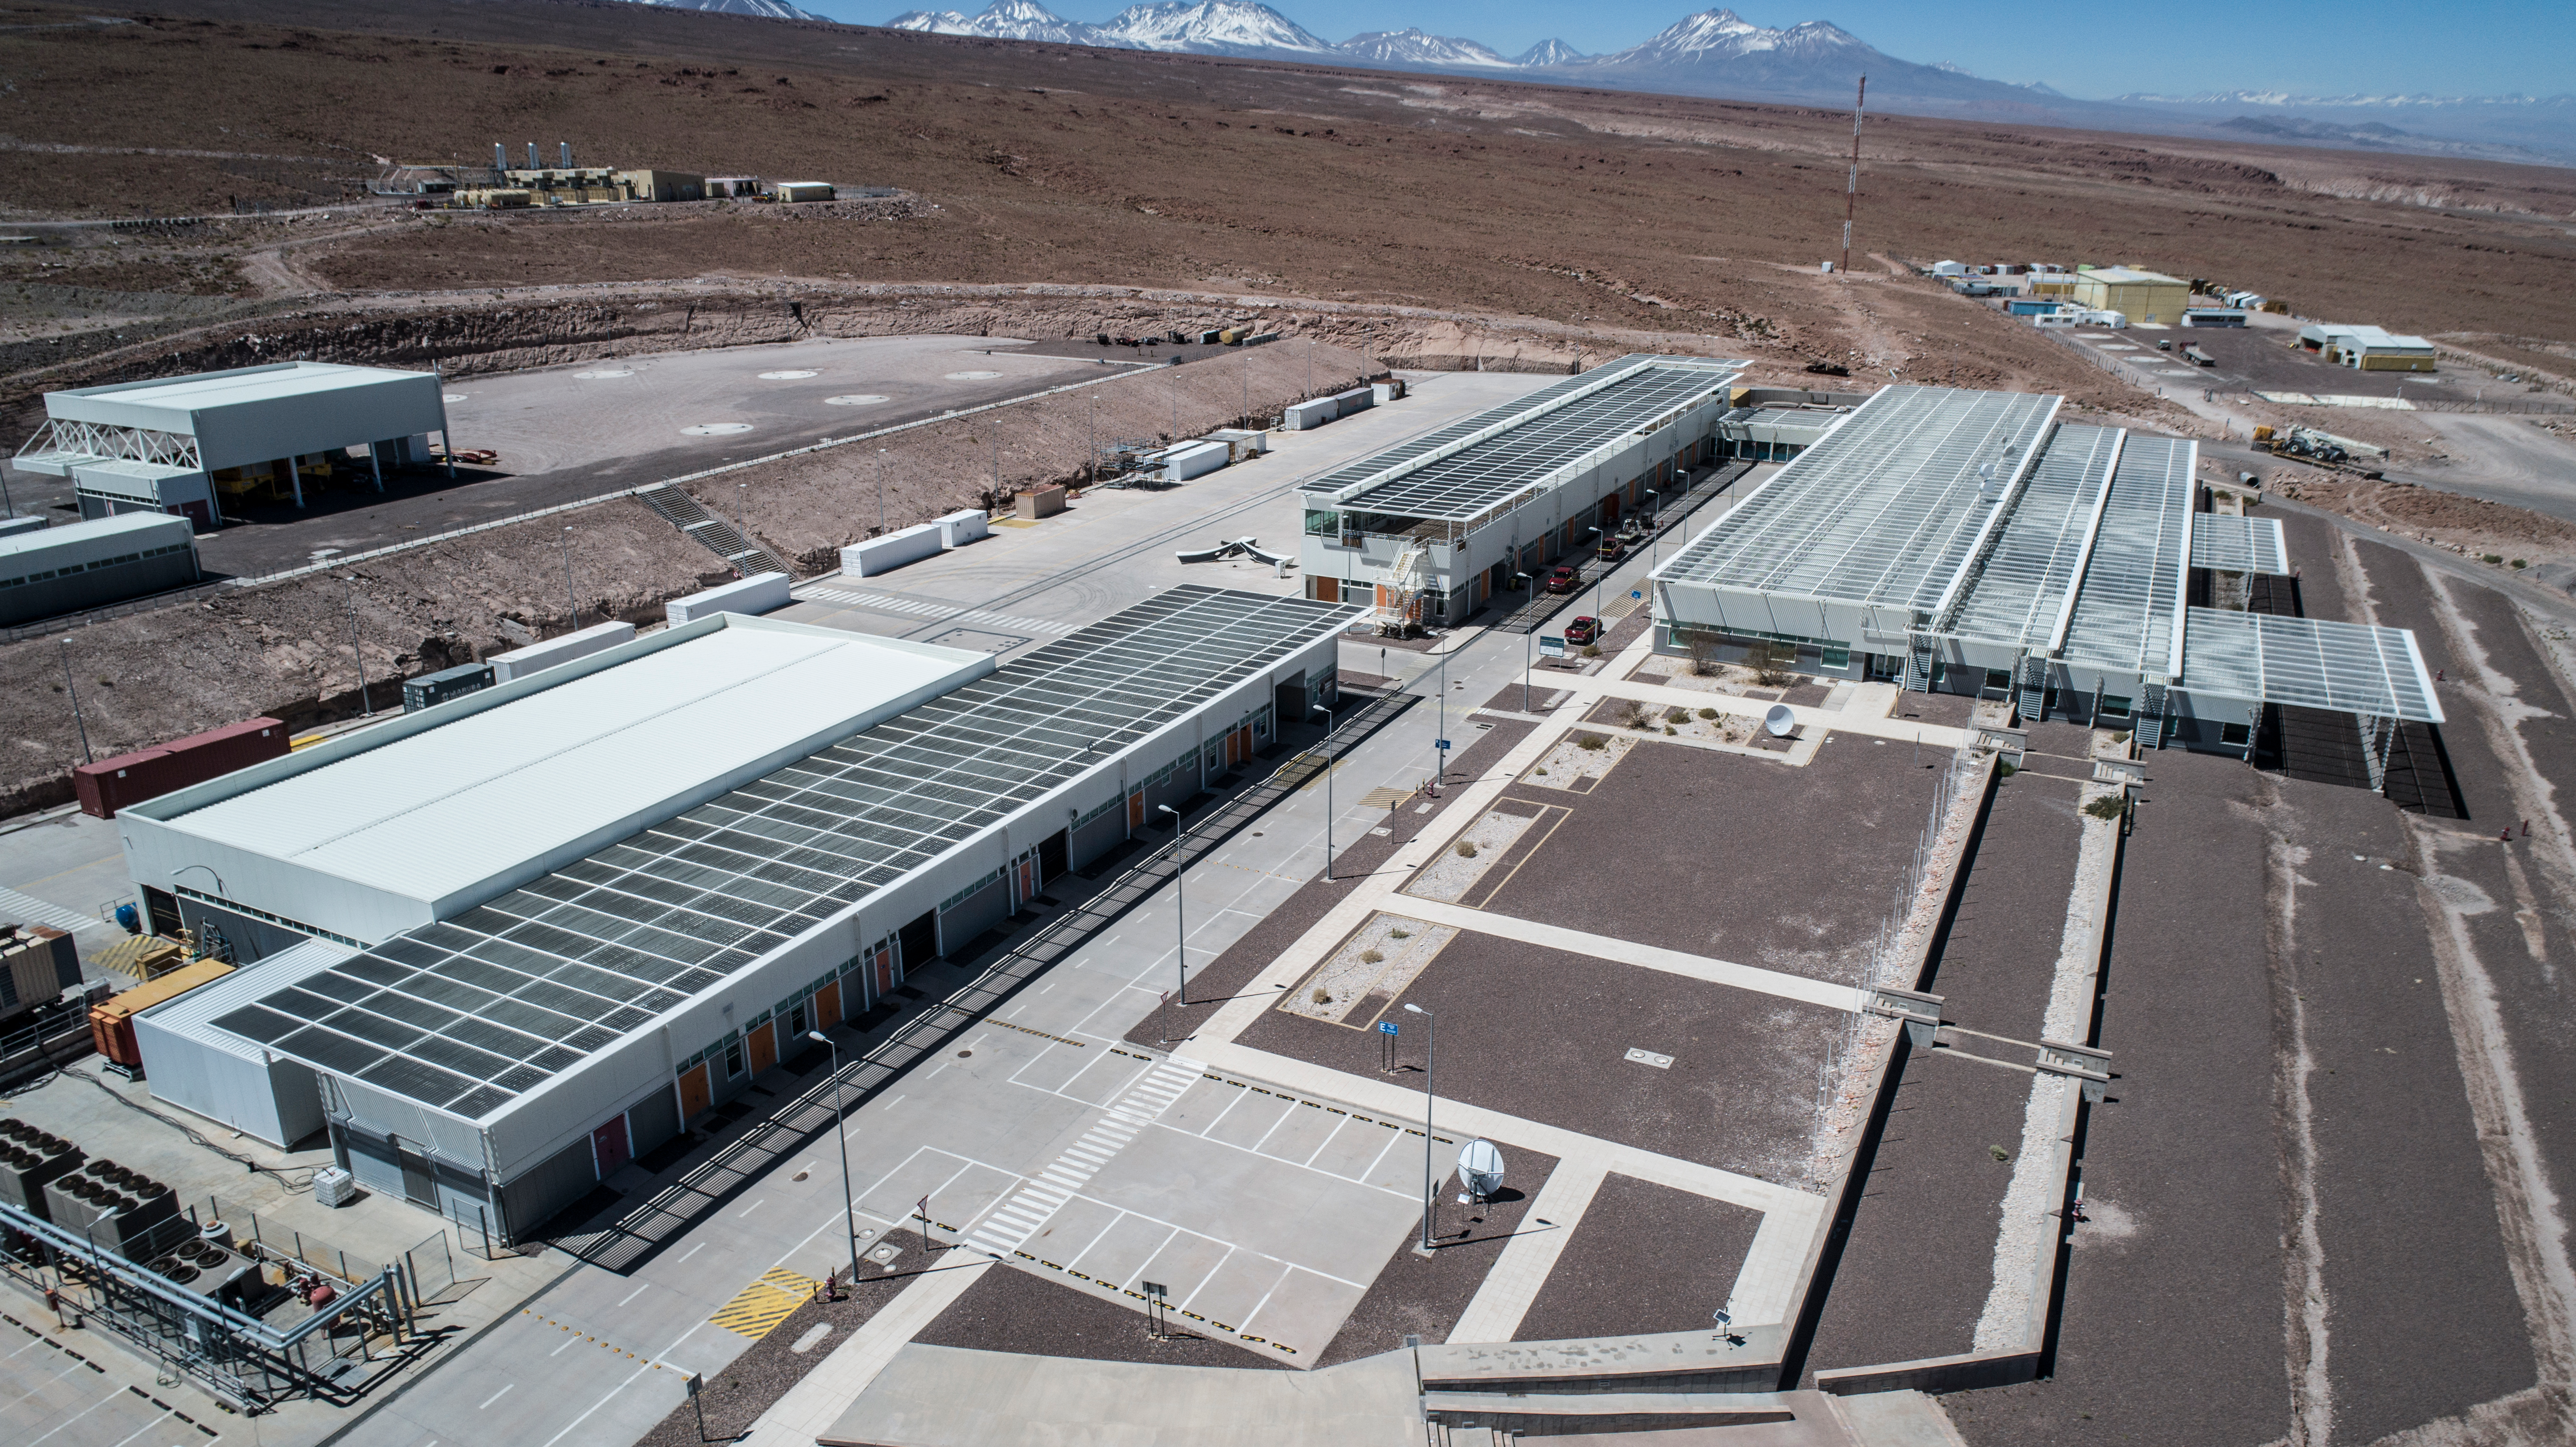

ALMA shutdown due to the Covid-19 pandemic in 2020

ALMA shutdown due to the Covid-19 pandemic in 2020. A Caretaking Team was in charge of guarding the observatory. A drone registered this images, accounting for the solitude of the ALMA base camp (OSF) and the antennas in the Chajnantor Plateau.

Credit: Ariel Marinkovic – X-CAM-ALMA (ESO/NAOJ/NRAO)